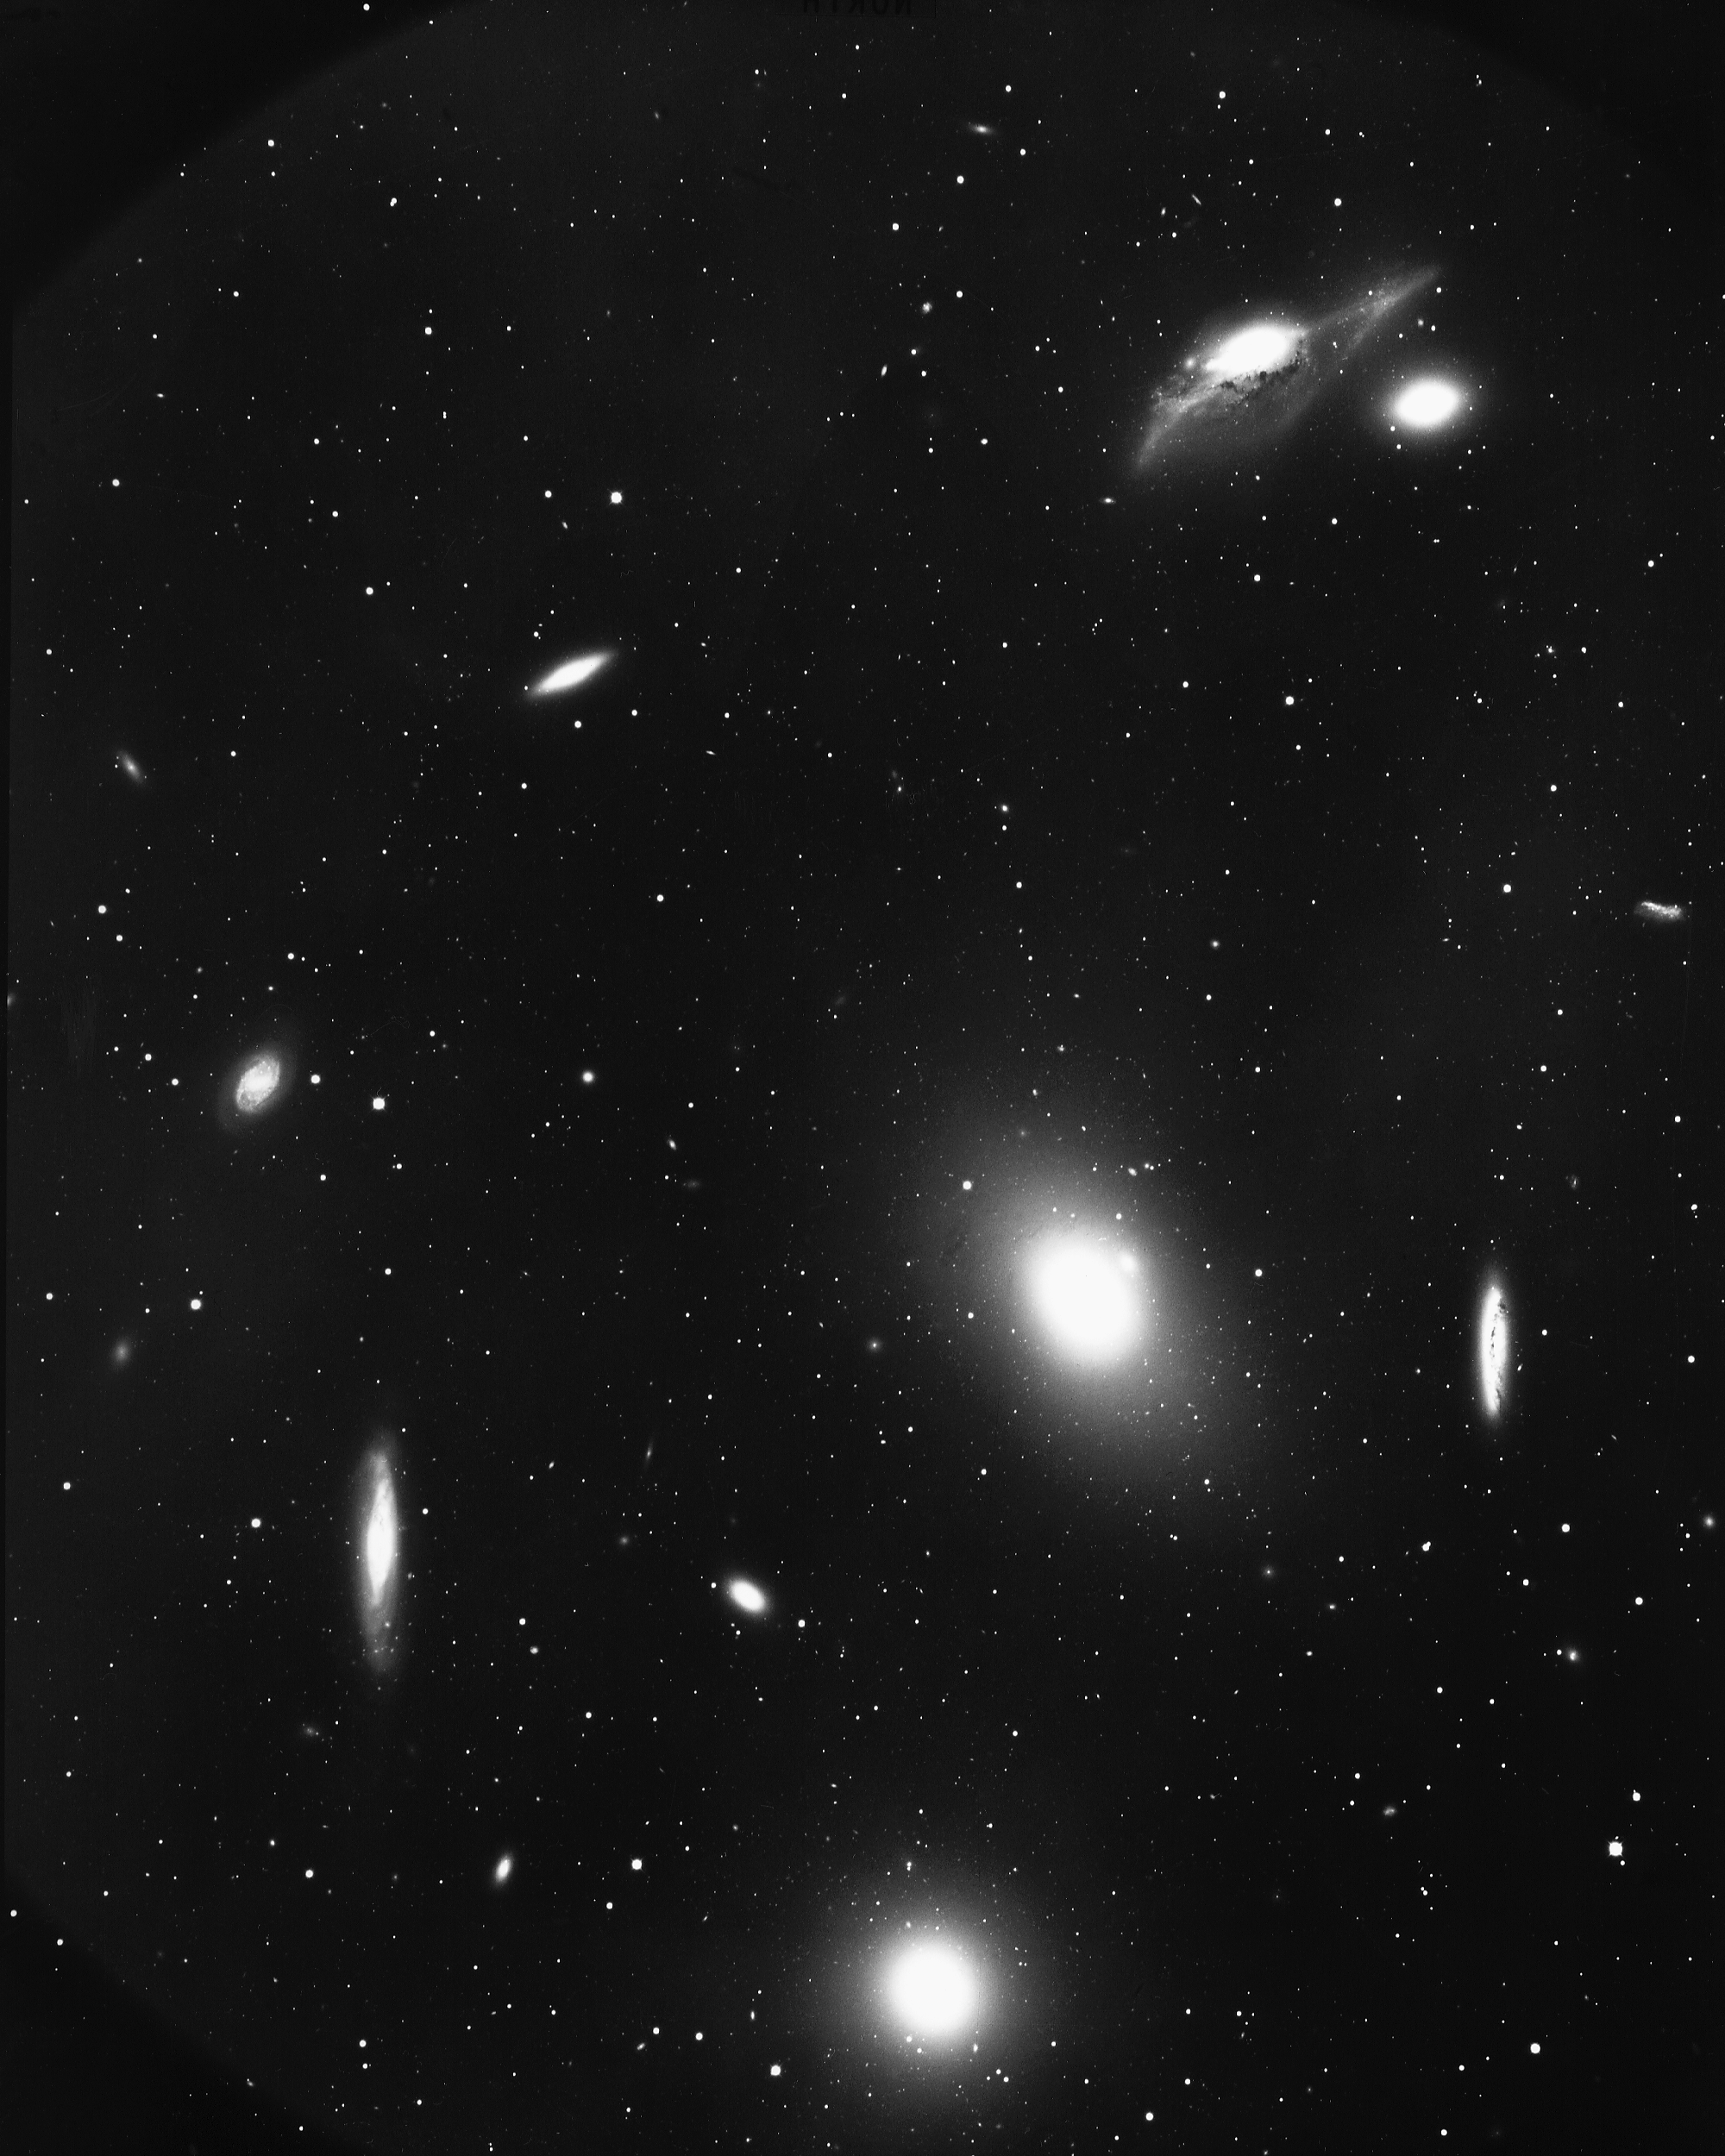

Cluster of galaxies in Virgo

The Virgo cluster of galaxies includes M84 and M86. Thousands of galaxies form a rich, loose, irregular cluster which is not strongly concentrated towards the center. KPNO 4-meter Mayall telescope, 1974. See also this Schmidt image.

Credit: NOIRLab/NSF/AURA